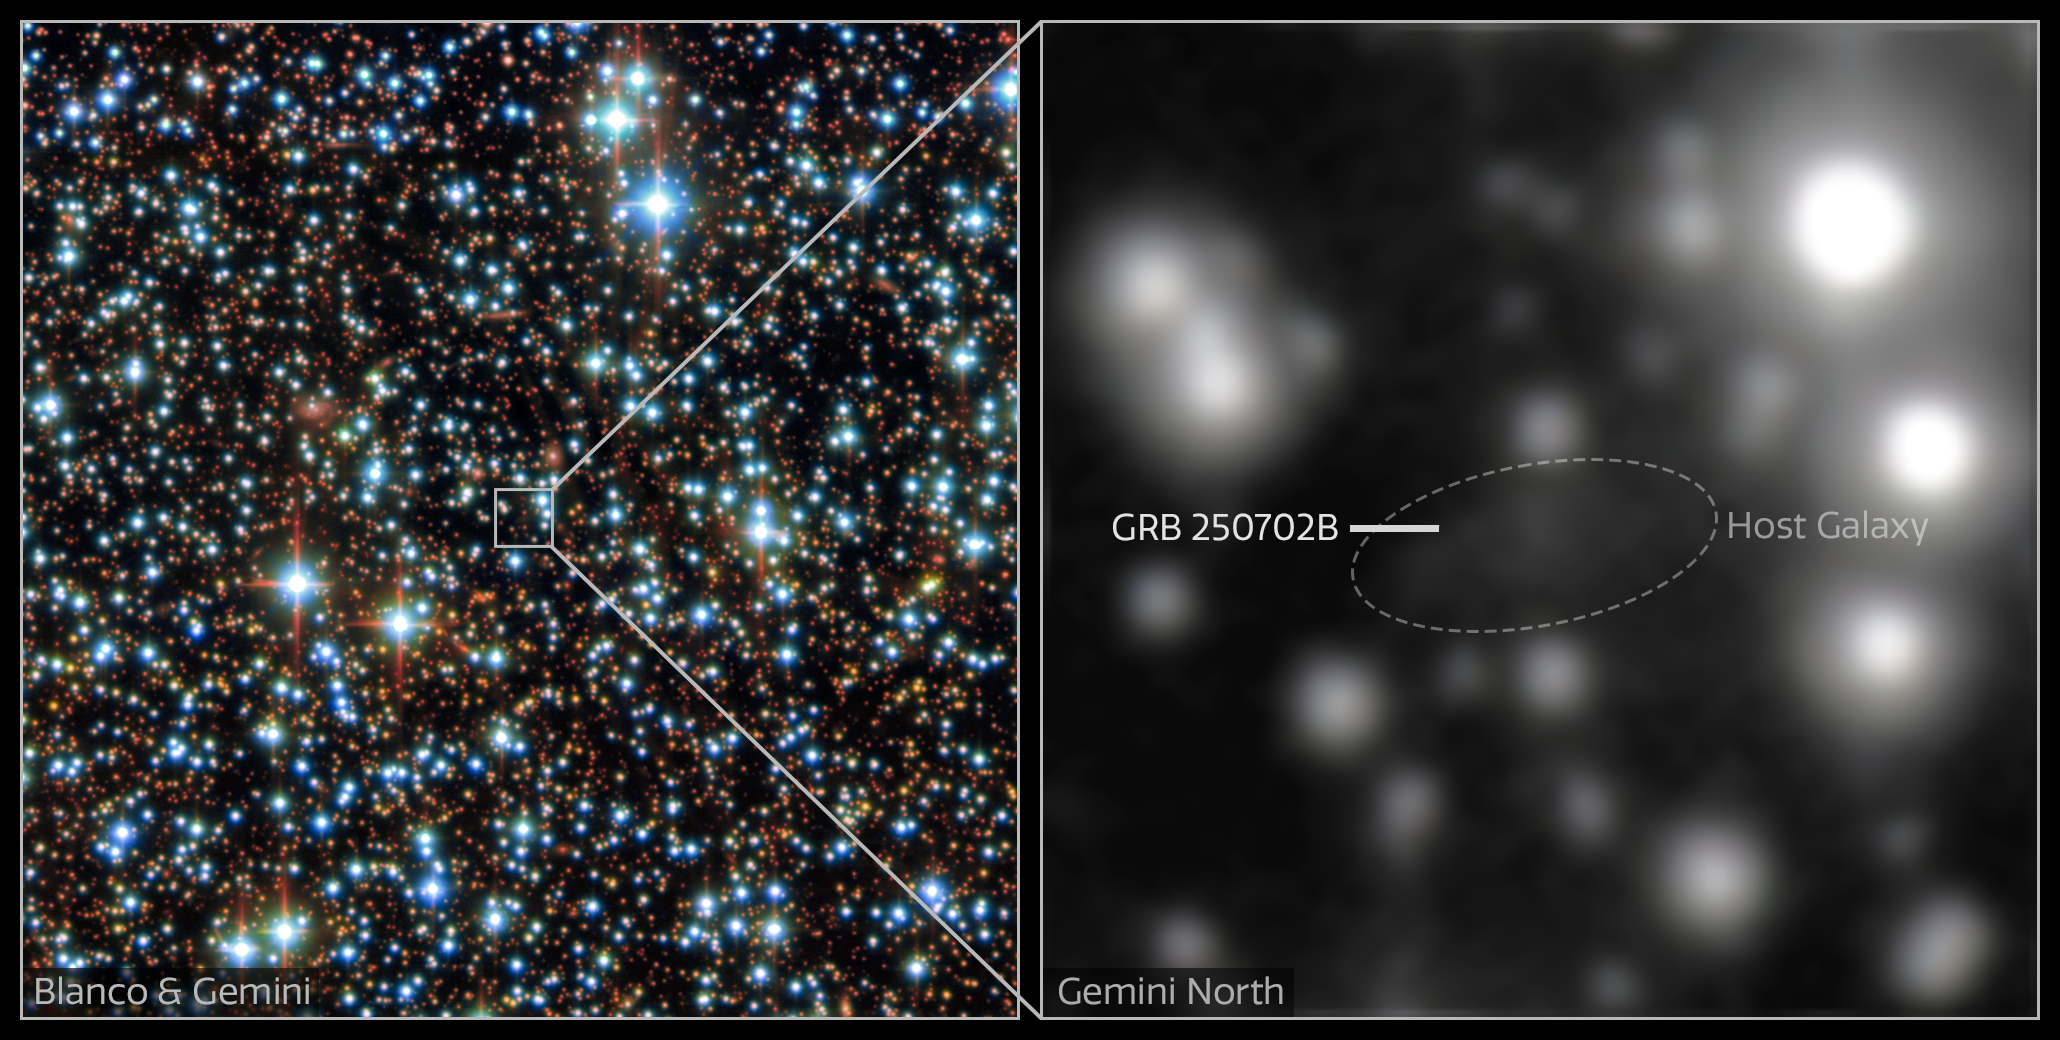

GRB 250702B collage

Left: The stellar field around the host galaxy of GRB 250702B — the longest gamma-ray burst that astronomers have ever observed. It comprises observations from the Gemini North telescope, one half of the International Gemini Observatory, funded in part by the U.S. National Science Foundation and operated by NSF NOIRLab, as well as the U.S. Department of Energy-fabricated Dark Energy Camera, mounted on the NSF Víctor M. Blanco 4-meter Telescope at Cerro Tololo Inter-American Observatory, a Program of NSF NOIRLab.

Right: Close-up view of the host galaxy taken with the Gemini North telescope. This image is the result of over two hours of observation, yet the host galaxy appears extremely faint due to the large amount of dust surrounding it.

The DECam data were acquired on 3 July 2025. The Gemini North data were acquired on 20 July 2025.

Credit: International Gemini Observatory/CTIO/NOIRLab/DOE/NSF/AURAImage processing: J. Miller (International Gemini Observatory/NSF NOIRLab), M. Zamani & D. de Martin (NSF NOIRLab)